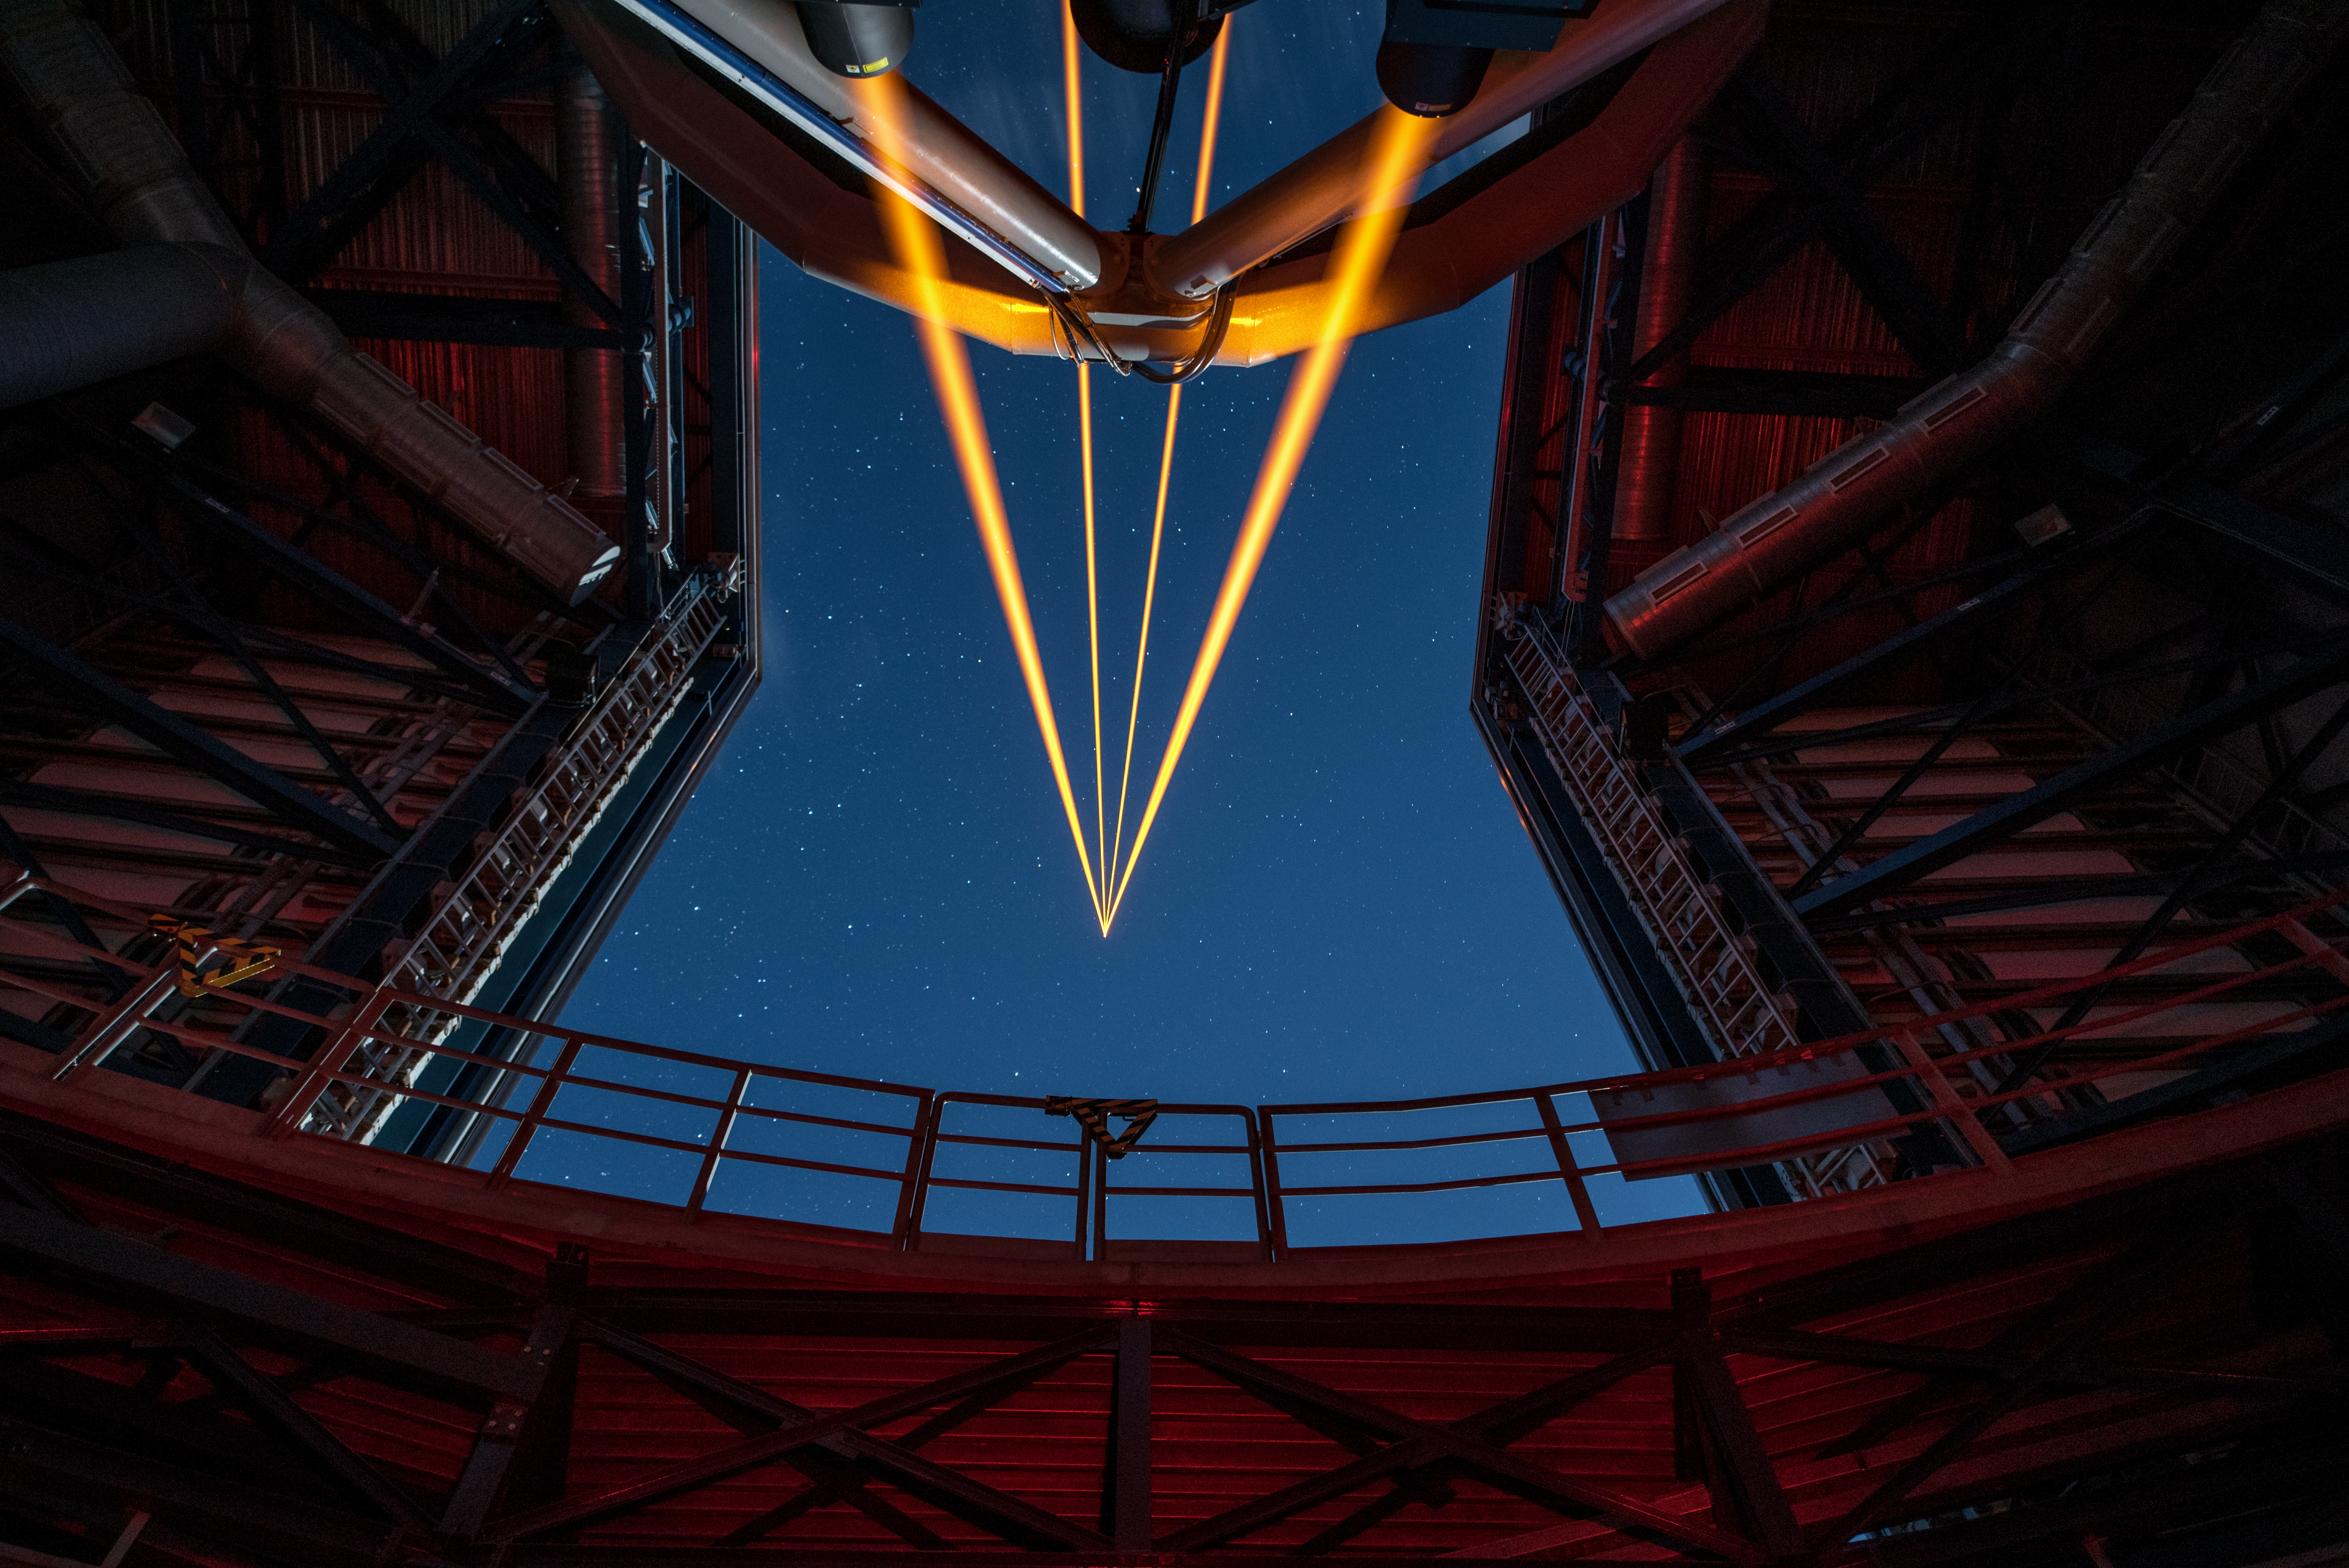

The most powerful laser guide star system in the world sees first light at the Paranal Observatory

On 26 April 2016 an event at ESO’s Paranal Observatory in Chile marked the brilliant first light for the four powerful lasers that form a crucial part of the adaptive optics systems on ESO’s Very Large Telescope. Attendees were treated to a spectacular display of cutting-edge laser technology against the majestic skies of Paranal. These are the most powerful laser guide stars ever used for astronomy and mark the first use of multiple laser guide stars at ESO.

This spectacular image shows the four beams emerging from the new laser system on Unit Telescope 4 of the VLT.

Credit: ESO/G. Hüdepohl